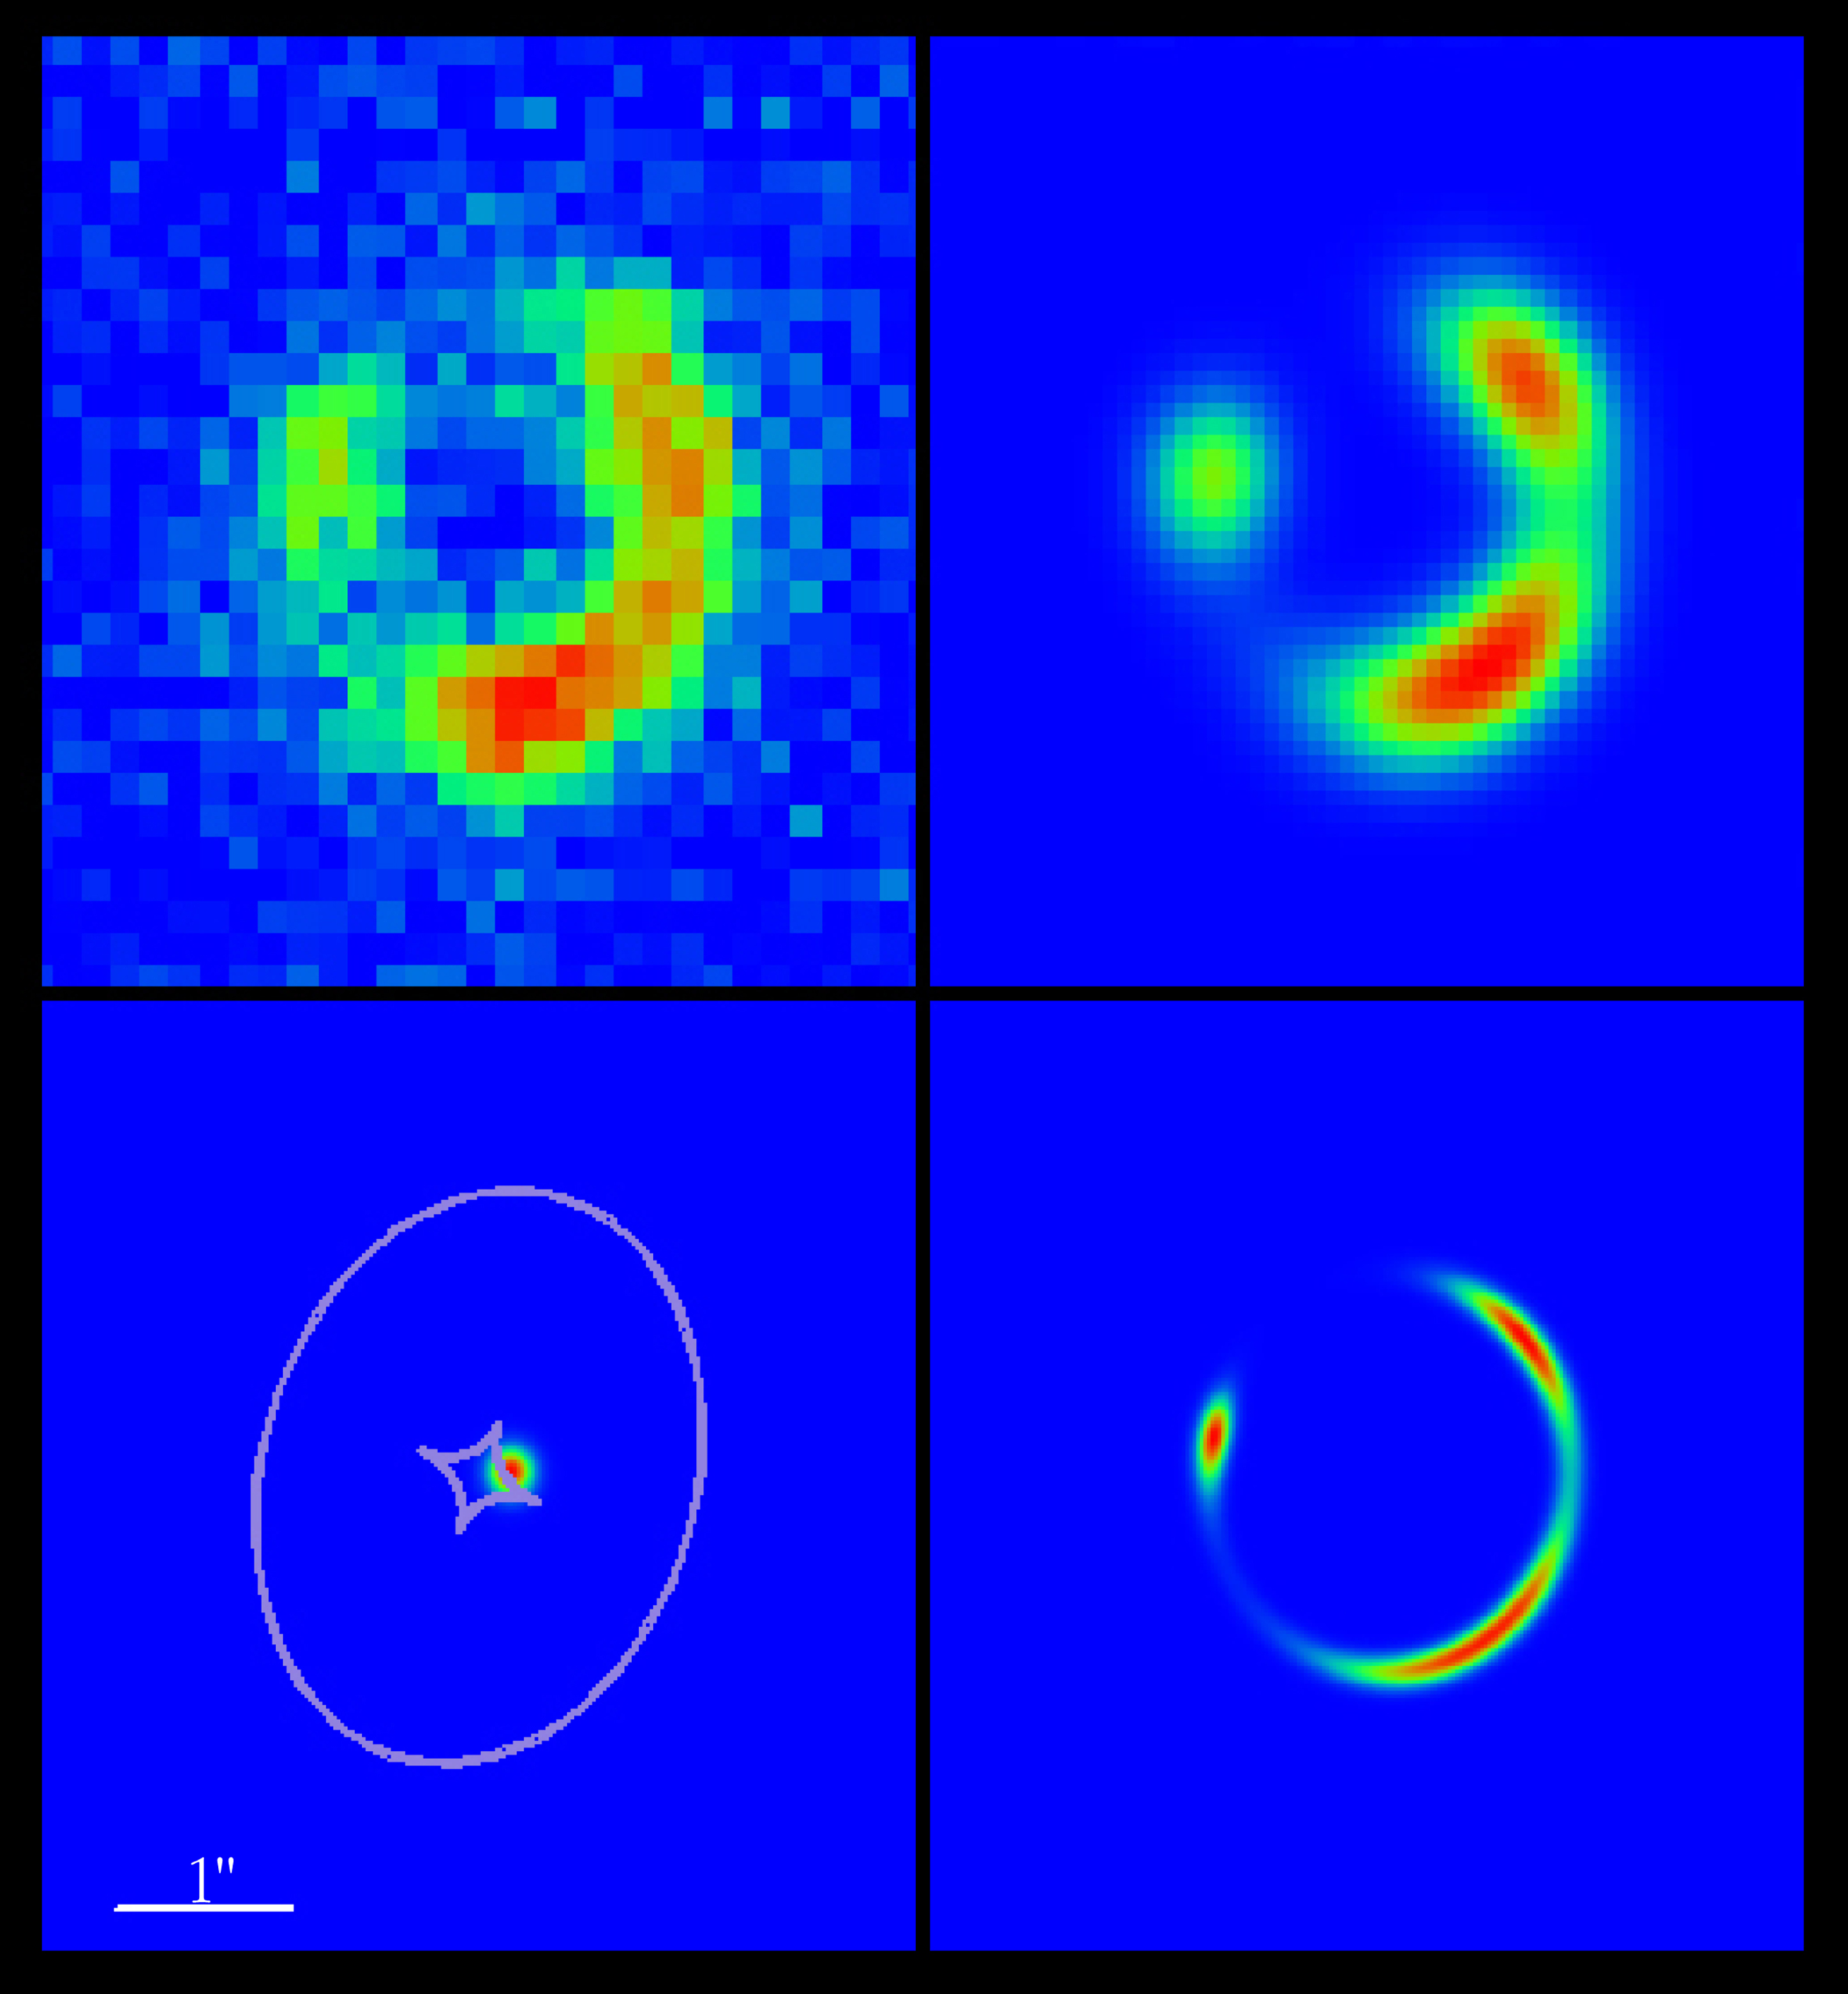

A Gravitational Einstein Ring

The four images here illustrate the deduced model of the lensing effect. In the upper left, the observed ring has been enlarged and the image of the lensing galaxy removed by image processing. Below it is a model of the gravitational field (potential) around this galaxy along with the "true" image of the background galaxy shown. At the lower right is the resulting gravitationally magnified and distorted image of the background galaxy, which to the upper right has been de-sharpened to the same image quality as the observed image.

Credit: ESO